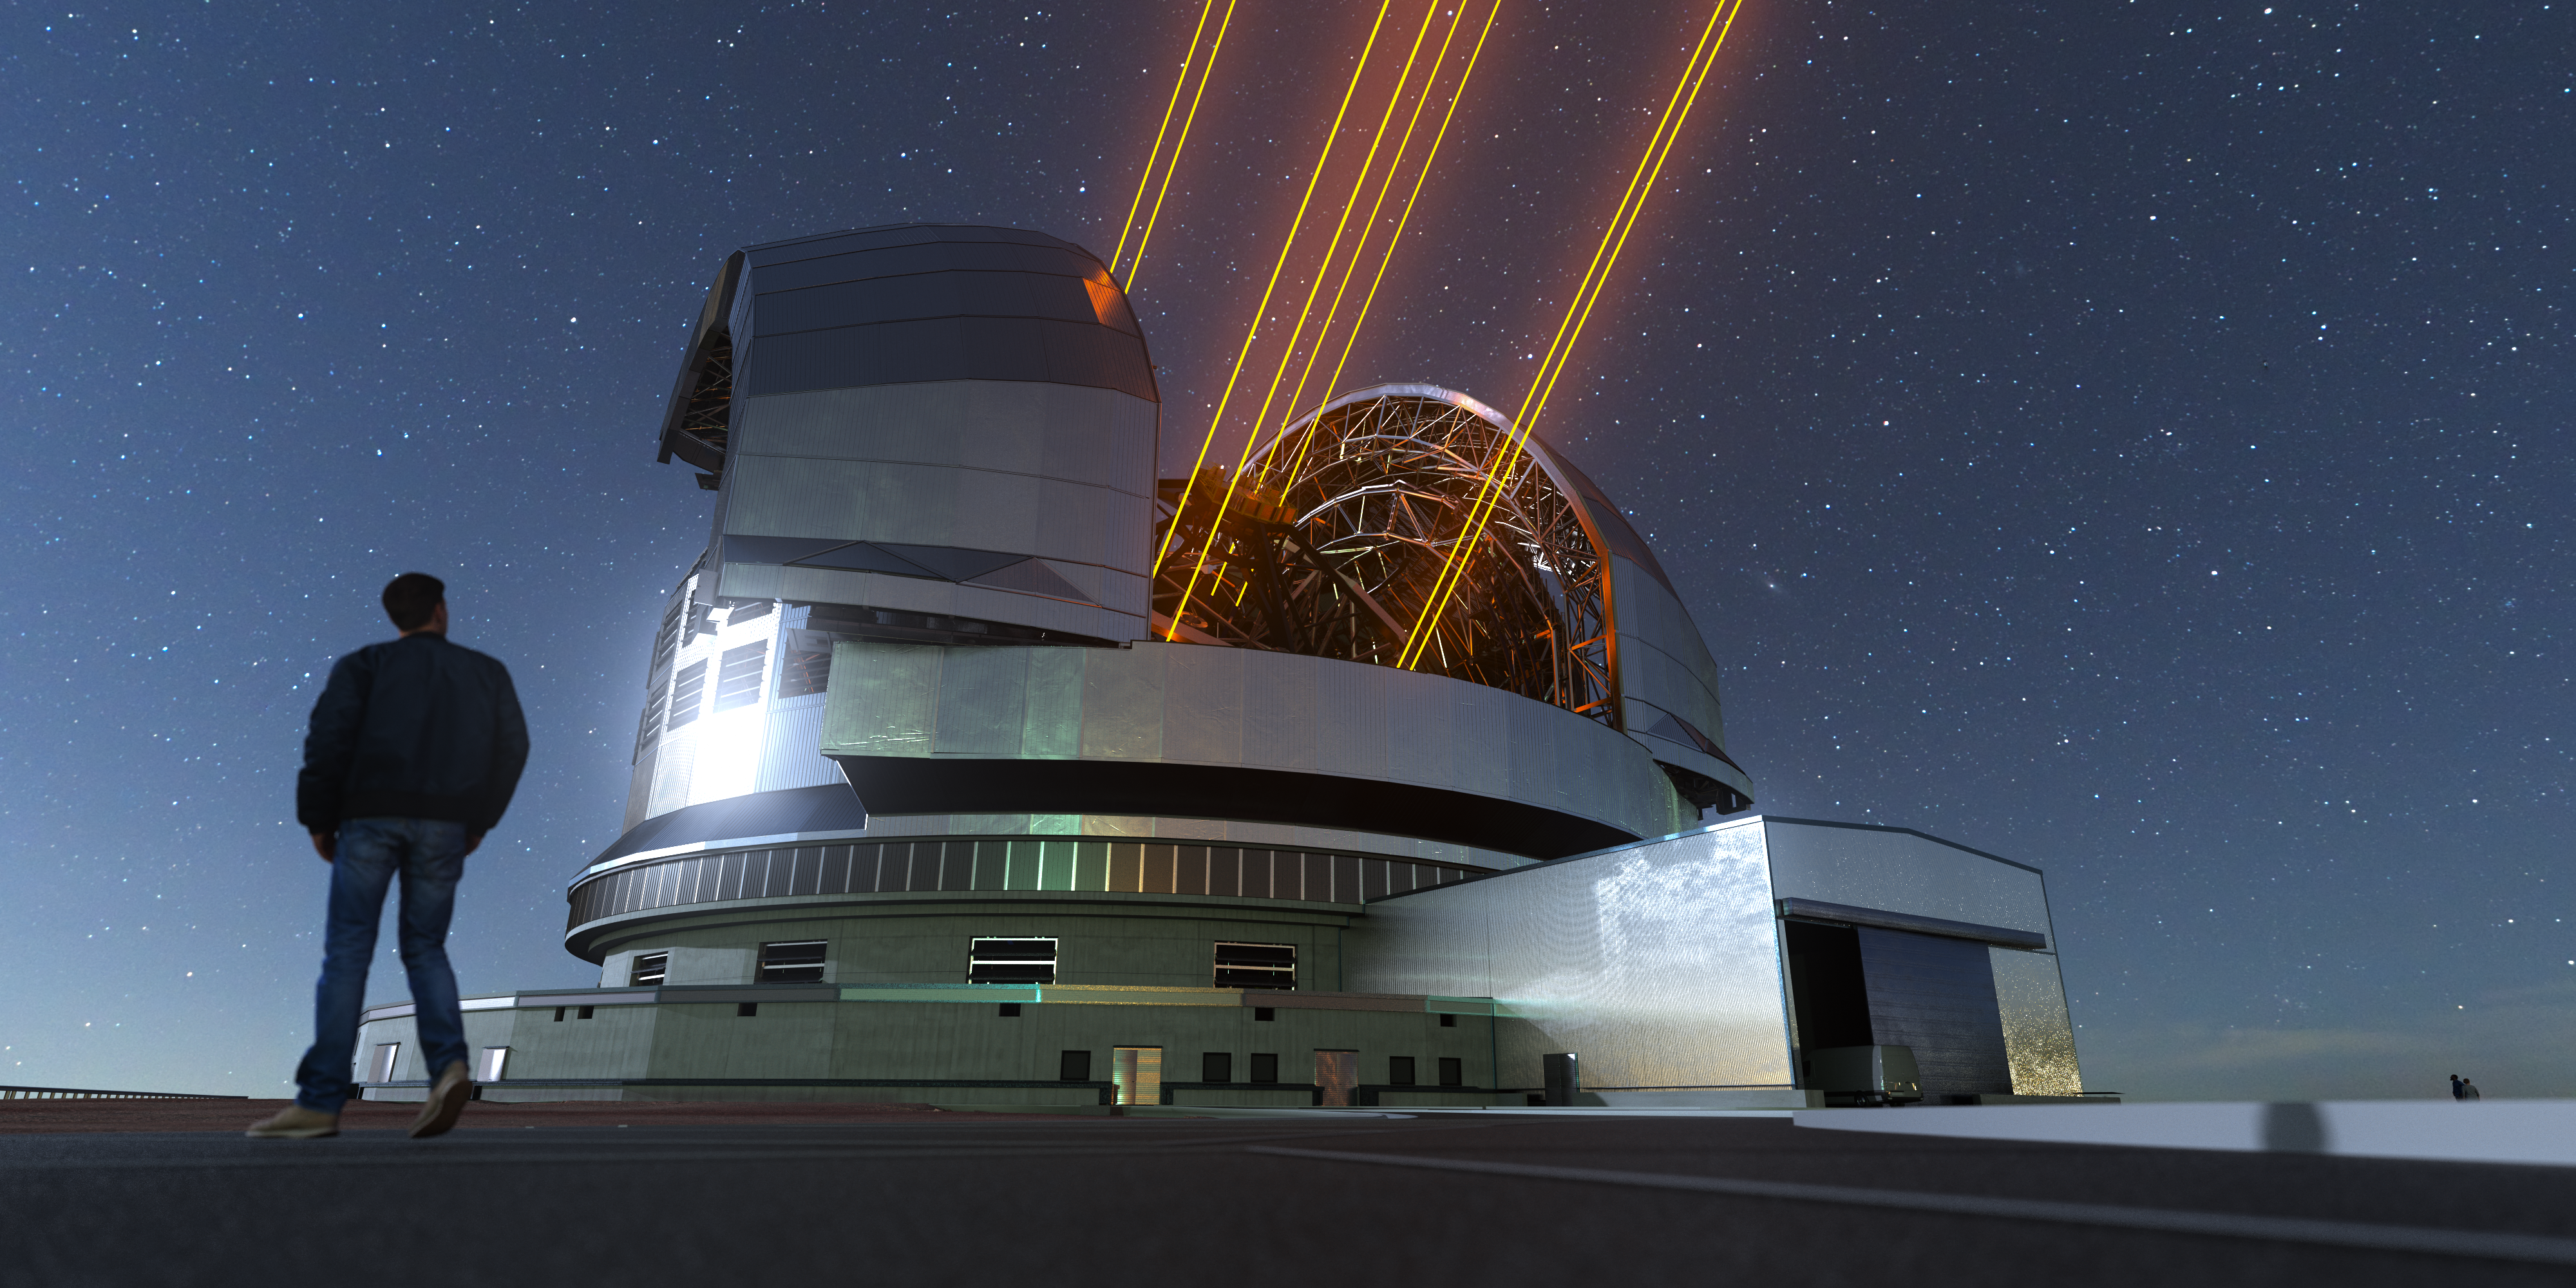

Gazing up in wonder

As the largest optical telescope in the world, the ELT will allow scientists to dive further into our universe than ever before. The ELT’s 39-metre ‘eye on the sky’ will capture some of the clearest images ever taken, with a precision reaching 16 times that of the Hubble Space Telescope. Located 3046 m above sea level, on top of Cerro Armazones in Chile, the ELT’s construction has already begun. Once finished, the ELT will unravel countless mysteries of the Southern hemisphere night sky, observing distant exoplanets and nebulae, gazing into the heart of our own Milky Way and all the way out to the first galaxies in our Universe. This 3D rendering of the telescope shows how it will look as it operates during the night, with its laser guide star units.

Credit: ESO